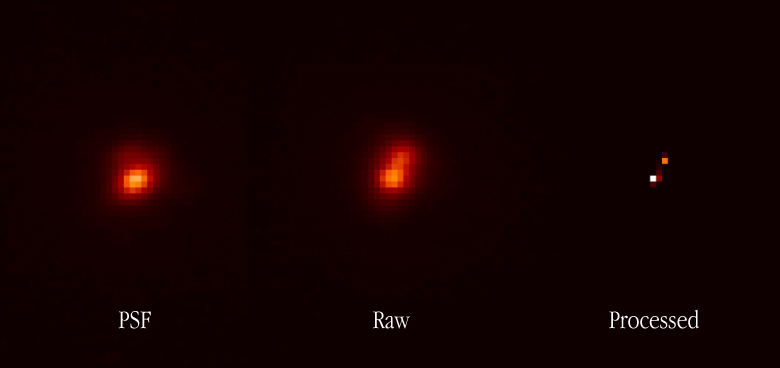

Separation of a very close double star

The image shows a NAOS-CONICA image of the double star GJ 263 for which the angular distance between the two components is only 0.030 arcsec . The raw image, as directly recorded by CONICA, is shown in the middle, with a computer-processed (using the ONERA MISTRAL myopic deconvolution algorithm) version to the right. The recorded Point-Spread-Function (PSF) is shown to the left. For this, the C50S camera (0.01325 arcsec/pixel) was used, with an FeII filter at the near-infrared wavelength 1.257 µm. The exposure time was 10 seconds.

Credit: ESO